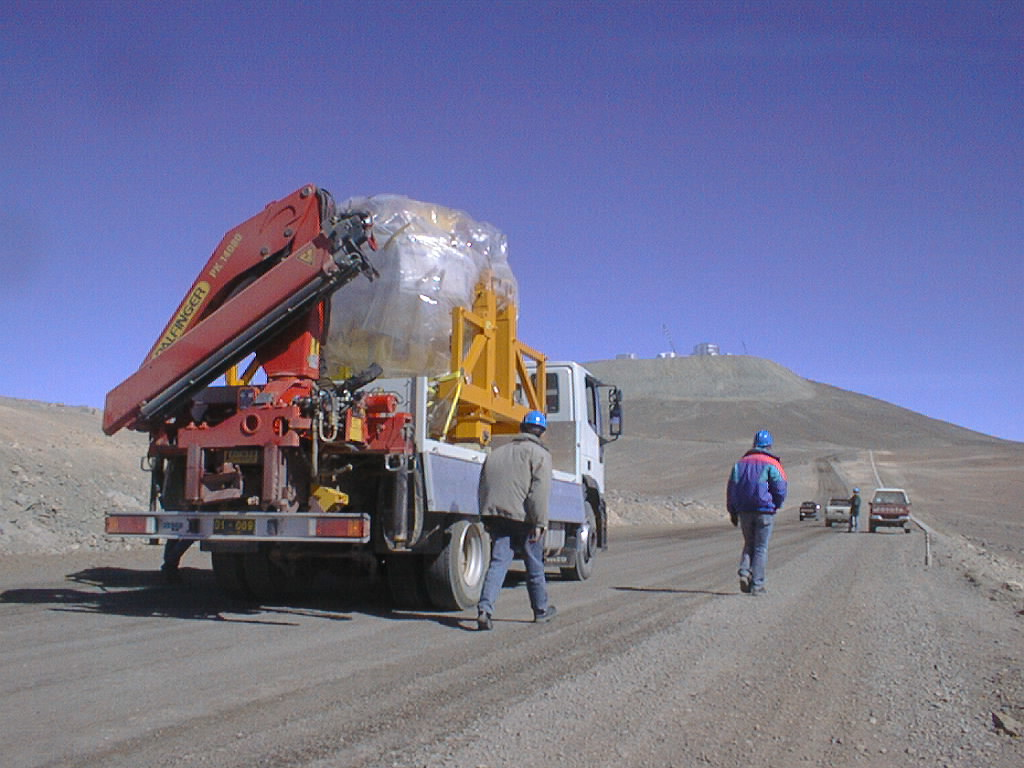

First major astronomical instrument mounted on VLT

On 10 September 1998, the first scientific instrument of the VLT, FORS1, was successfully mounted on the Cassegrain focus of the first 8.2-m VLT telescope (UT1). On the road, under the clear skies of Paranal and in view of the telecope enclosures at the top of the mountain. For security reasons the truck is escorted by two other cars and by members of the instrument team walking beside the truck. (Photo obtained on September 10, 1998).

Credit: ESO